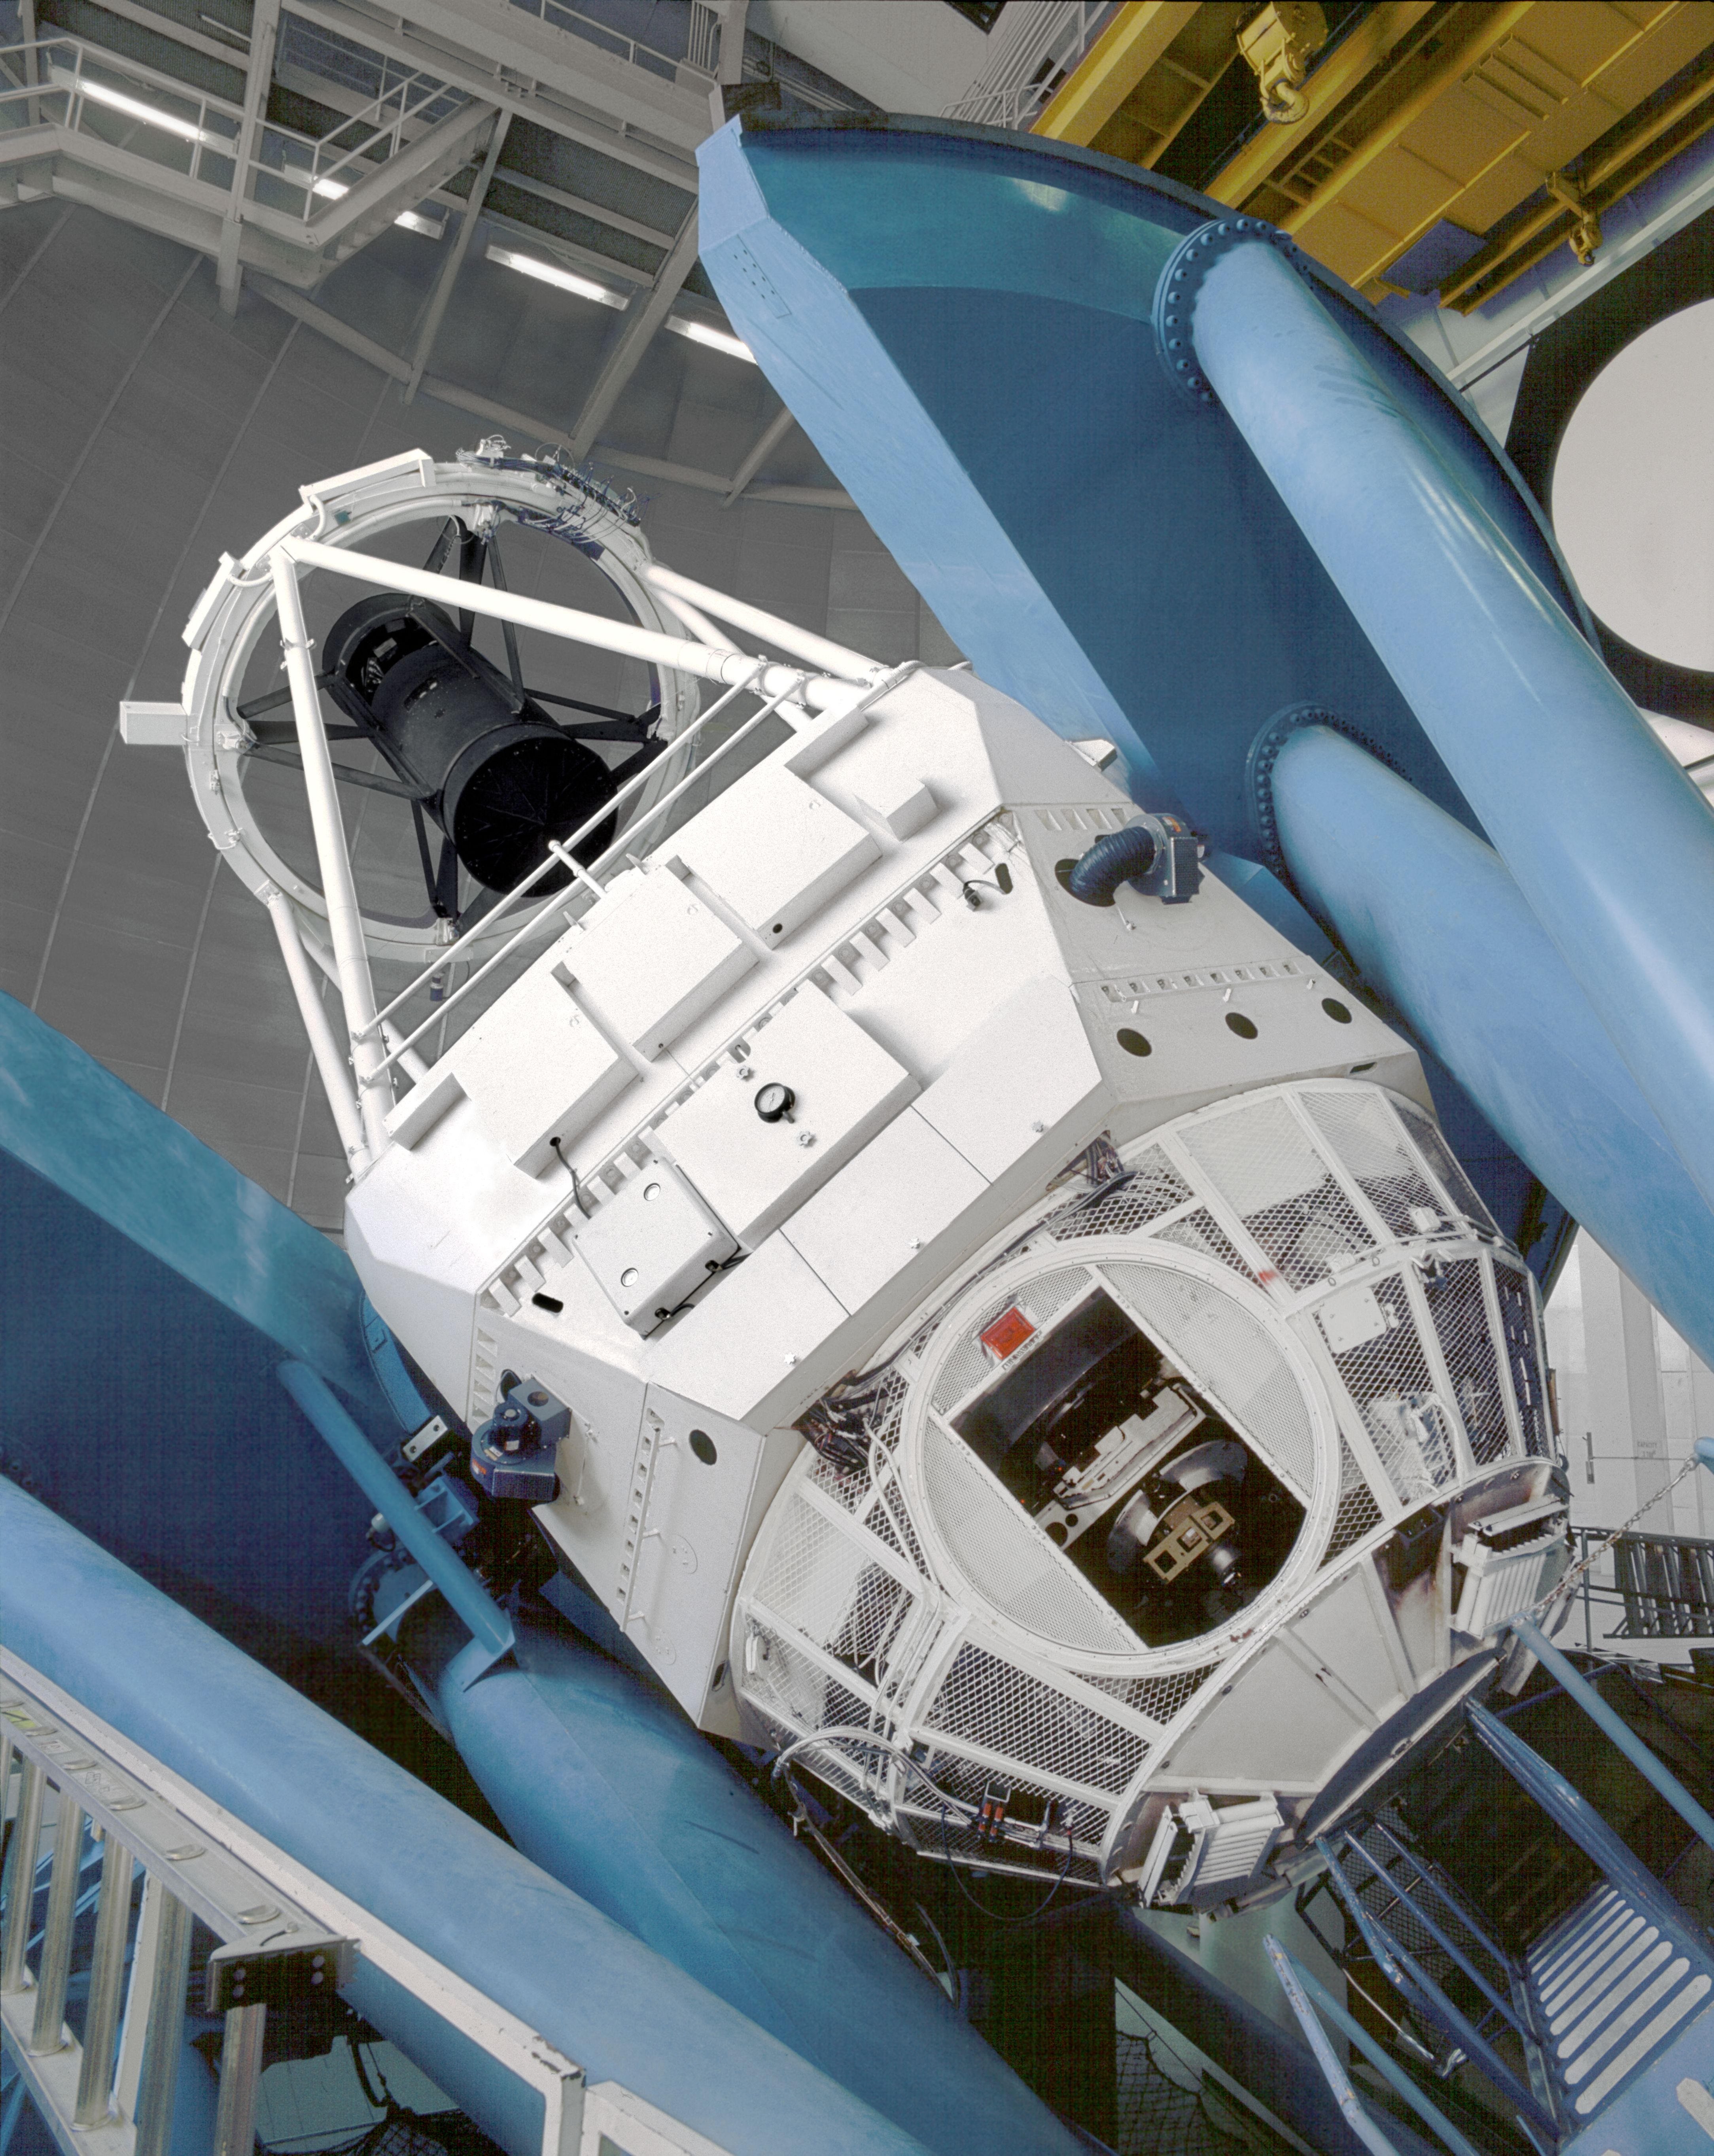

Mayall 4-meter telescope

The Kitt Peak National Observatory's Mayall 4-meter telescope, in the year 2001.

Credit: NOIRLab/NSF/AURA